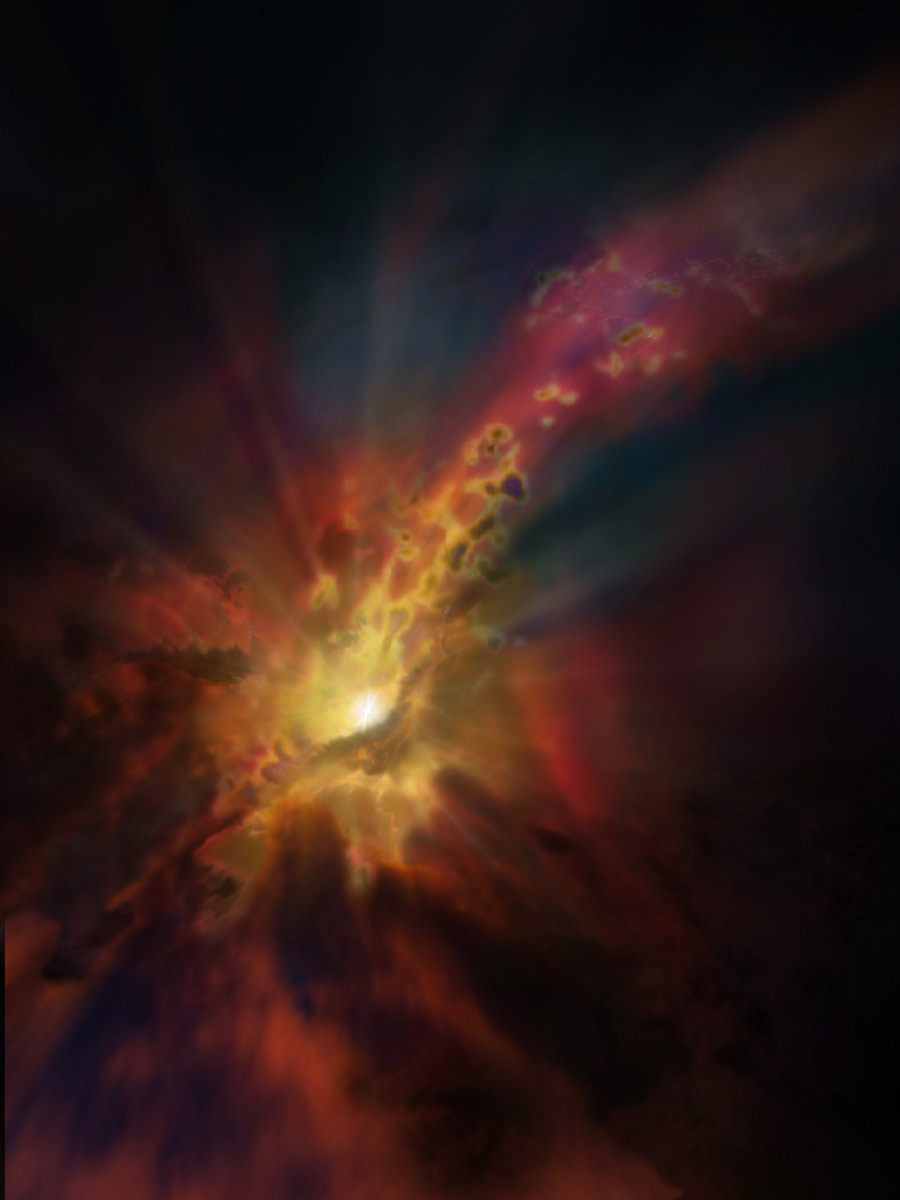

Illustration of a cosmic weather report

The cosmic weather report, as illustrated in this artist concept, calls for condensing clouds of cold molecular gas around the Abell 2597 Brightest Cluster Galaxy. The clouds condense out of the hot, ionized gas that suffuses the space between the galaxies in this cluster. New ALMA data show that these clouds are raining in on the galaxy, plunging toward the supermassive black hole at its center.

Credit: NRAO/AUI/NSF; Dana Berry / SkyWorks; ALMA (ESO/NAOJ/NRAO)